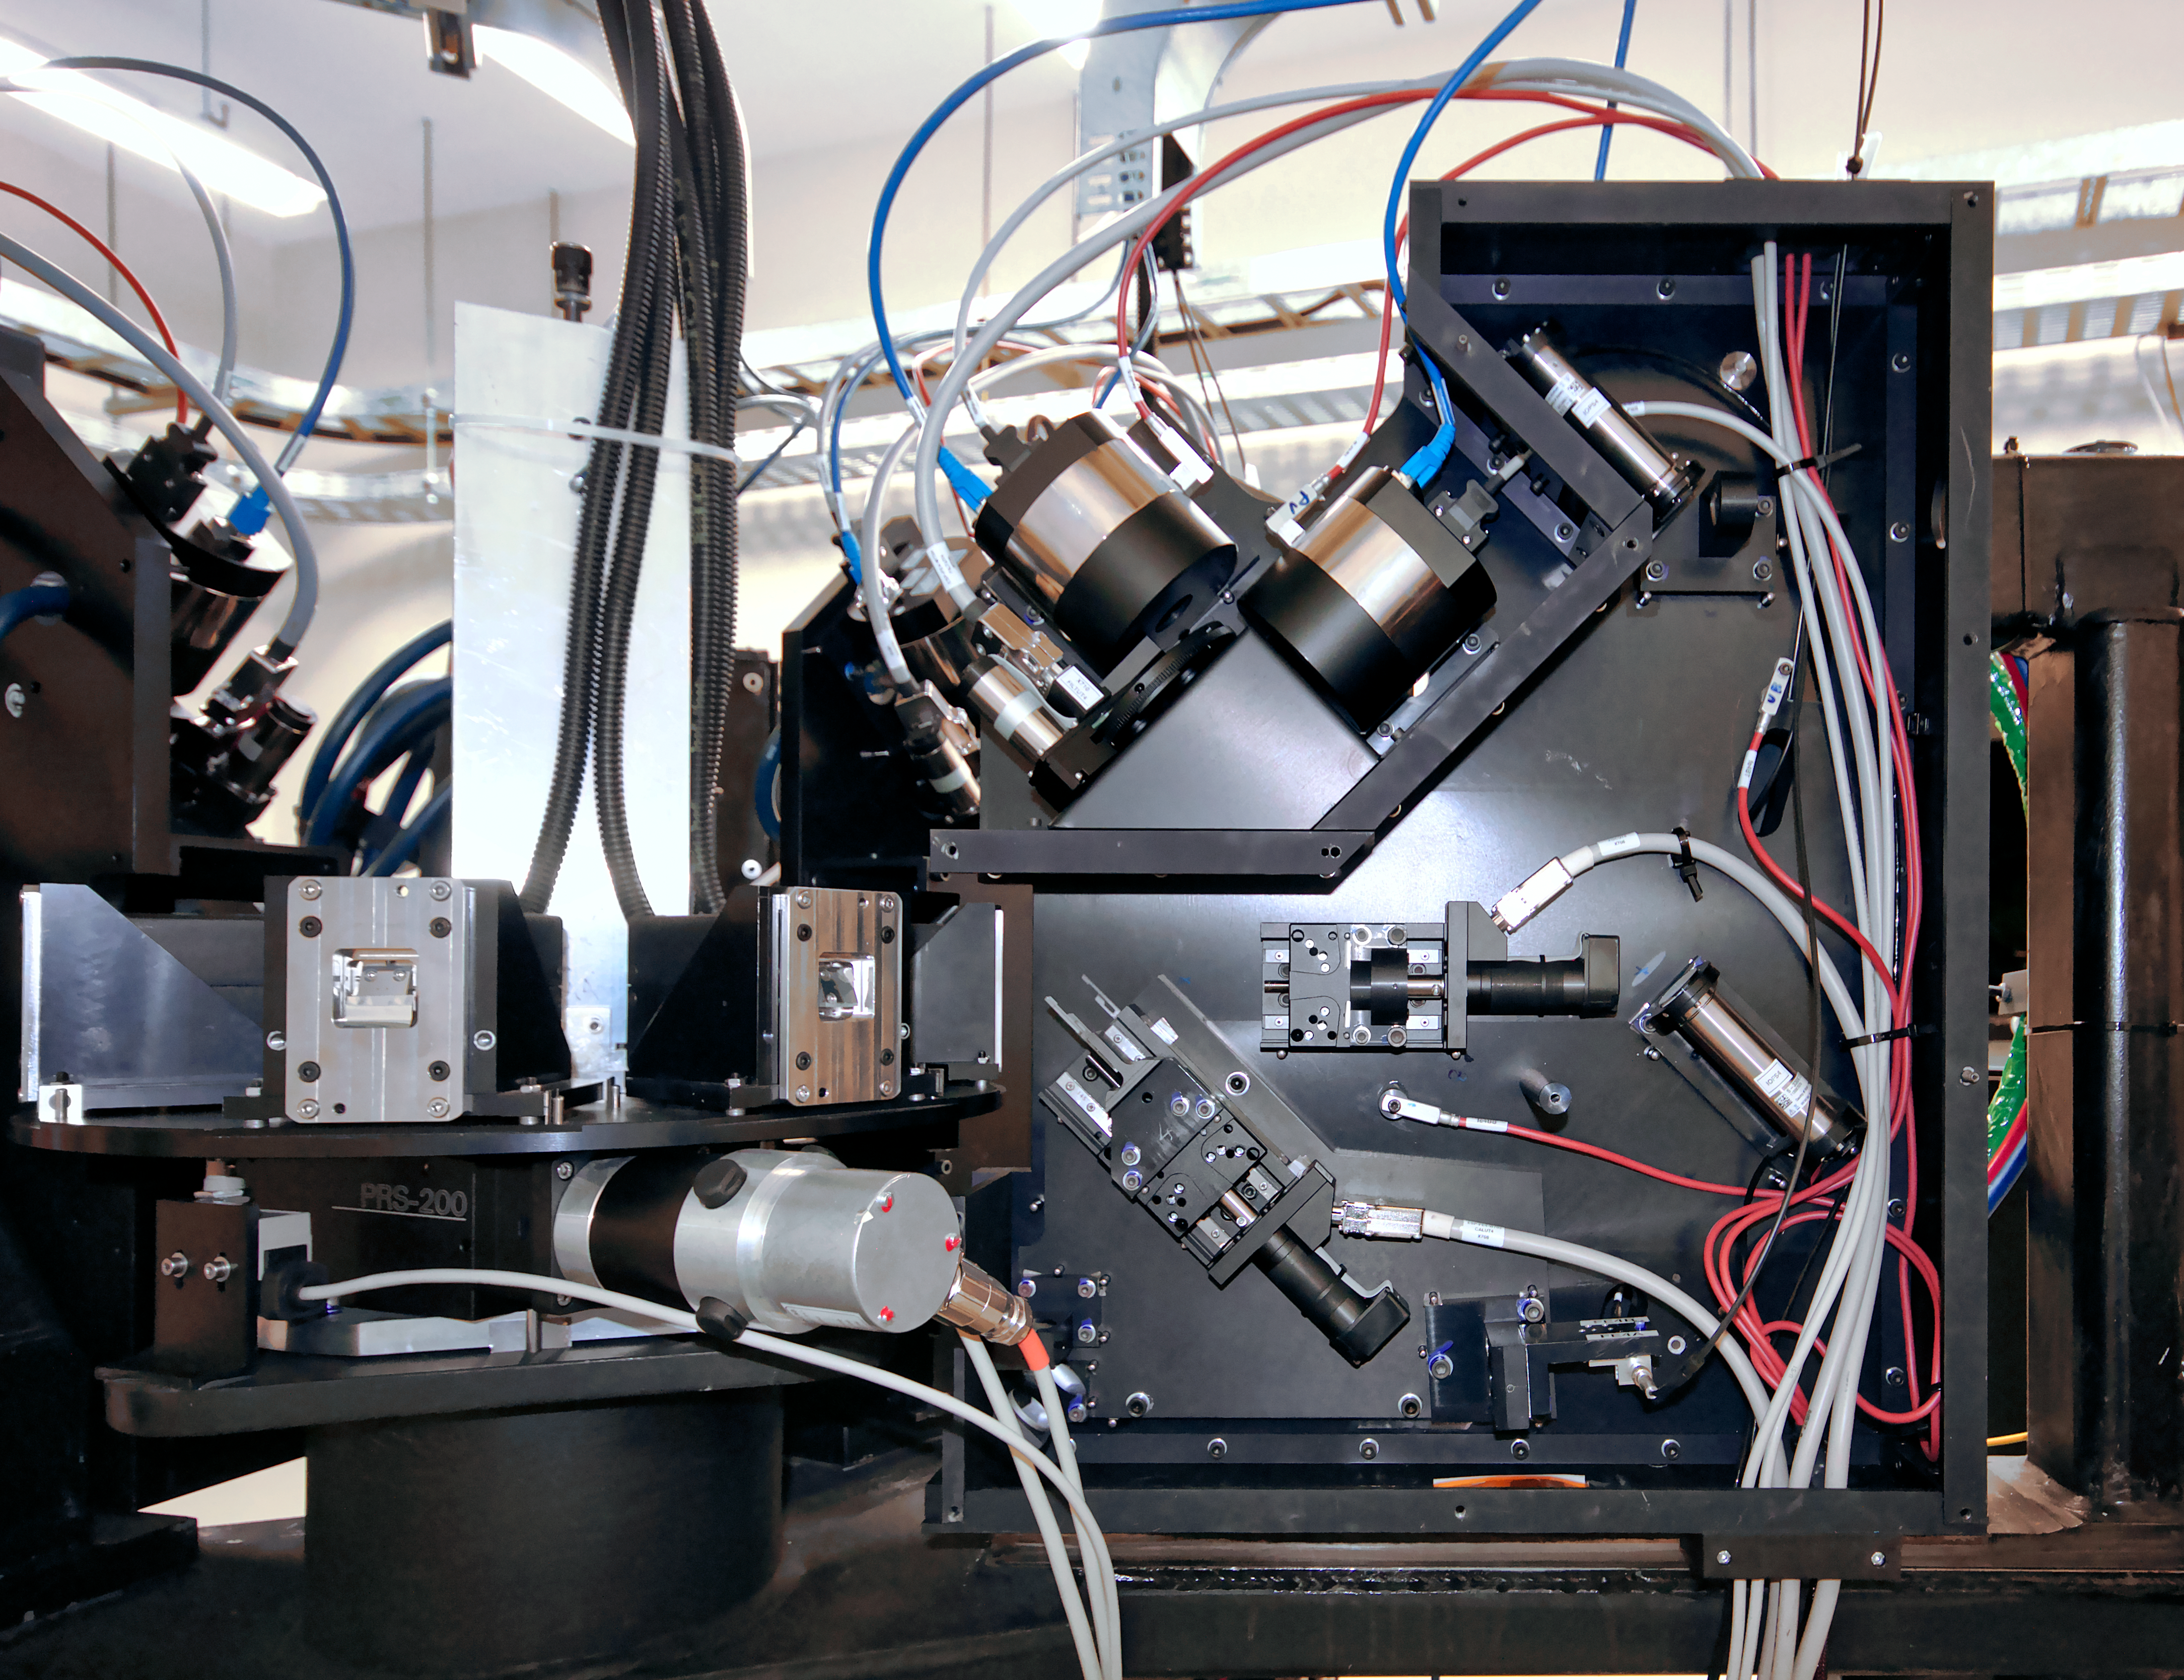

ESPRESSO achieves First Light: inside the front-end structure

The Echelle SPectrograph for Rocky Exoplanet and Stable Spectroscopic Observations (ESPRESSO) successfully made its first observations in November 2017. Installed on ESO’s Very Large Telescope (VLT) in Chile, ESPRESSO will search for exoplanets with unprecedented precision by looking at the minuscule changes in the properties of light coming from their host stars. For the first time ever, an instrument will be able to sum up the light from all four VLT telescopes and achieve the light collecting power of a 16-metre telescope.

This view shows the inside of one of the ESPRESSO front-ends where all the active components of the spectrograph are located.

Credit: Giorgio Calderone, INAF Trieste